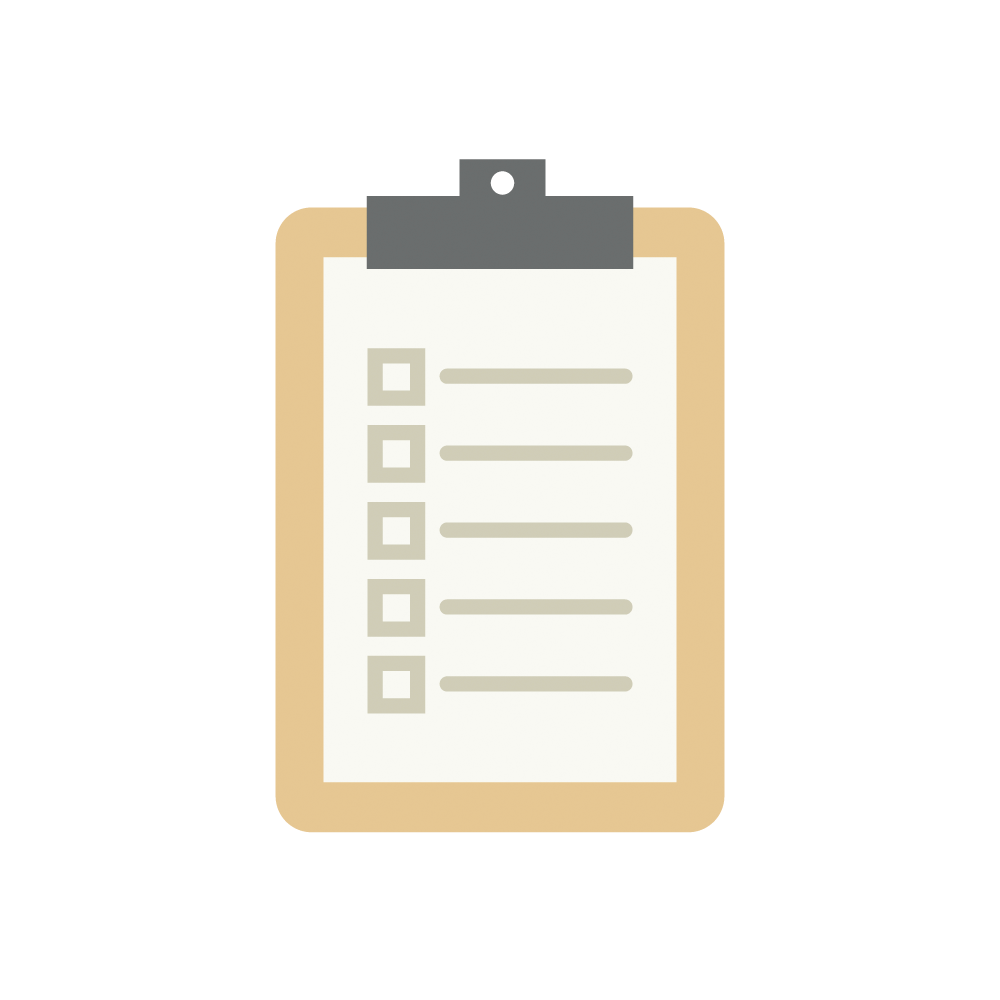

Assessments Icon

An illustration representing Rubin Investigation assessments.

Credit: RubinObs/NOIRLab/SLAC/NSF/DOE/AURA/J. Pinto